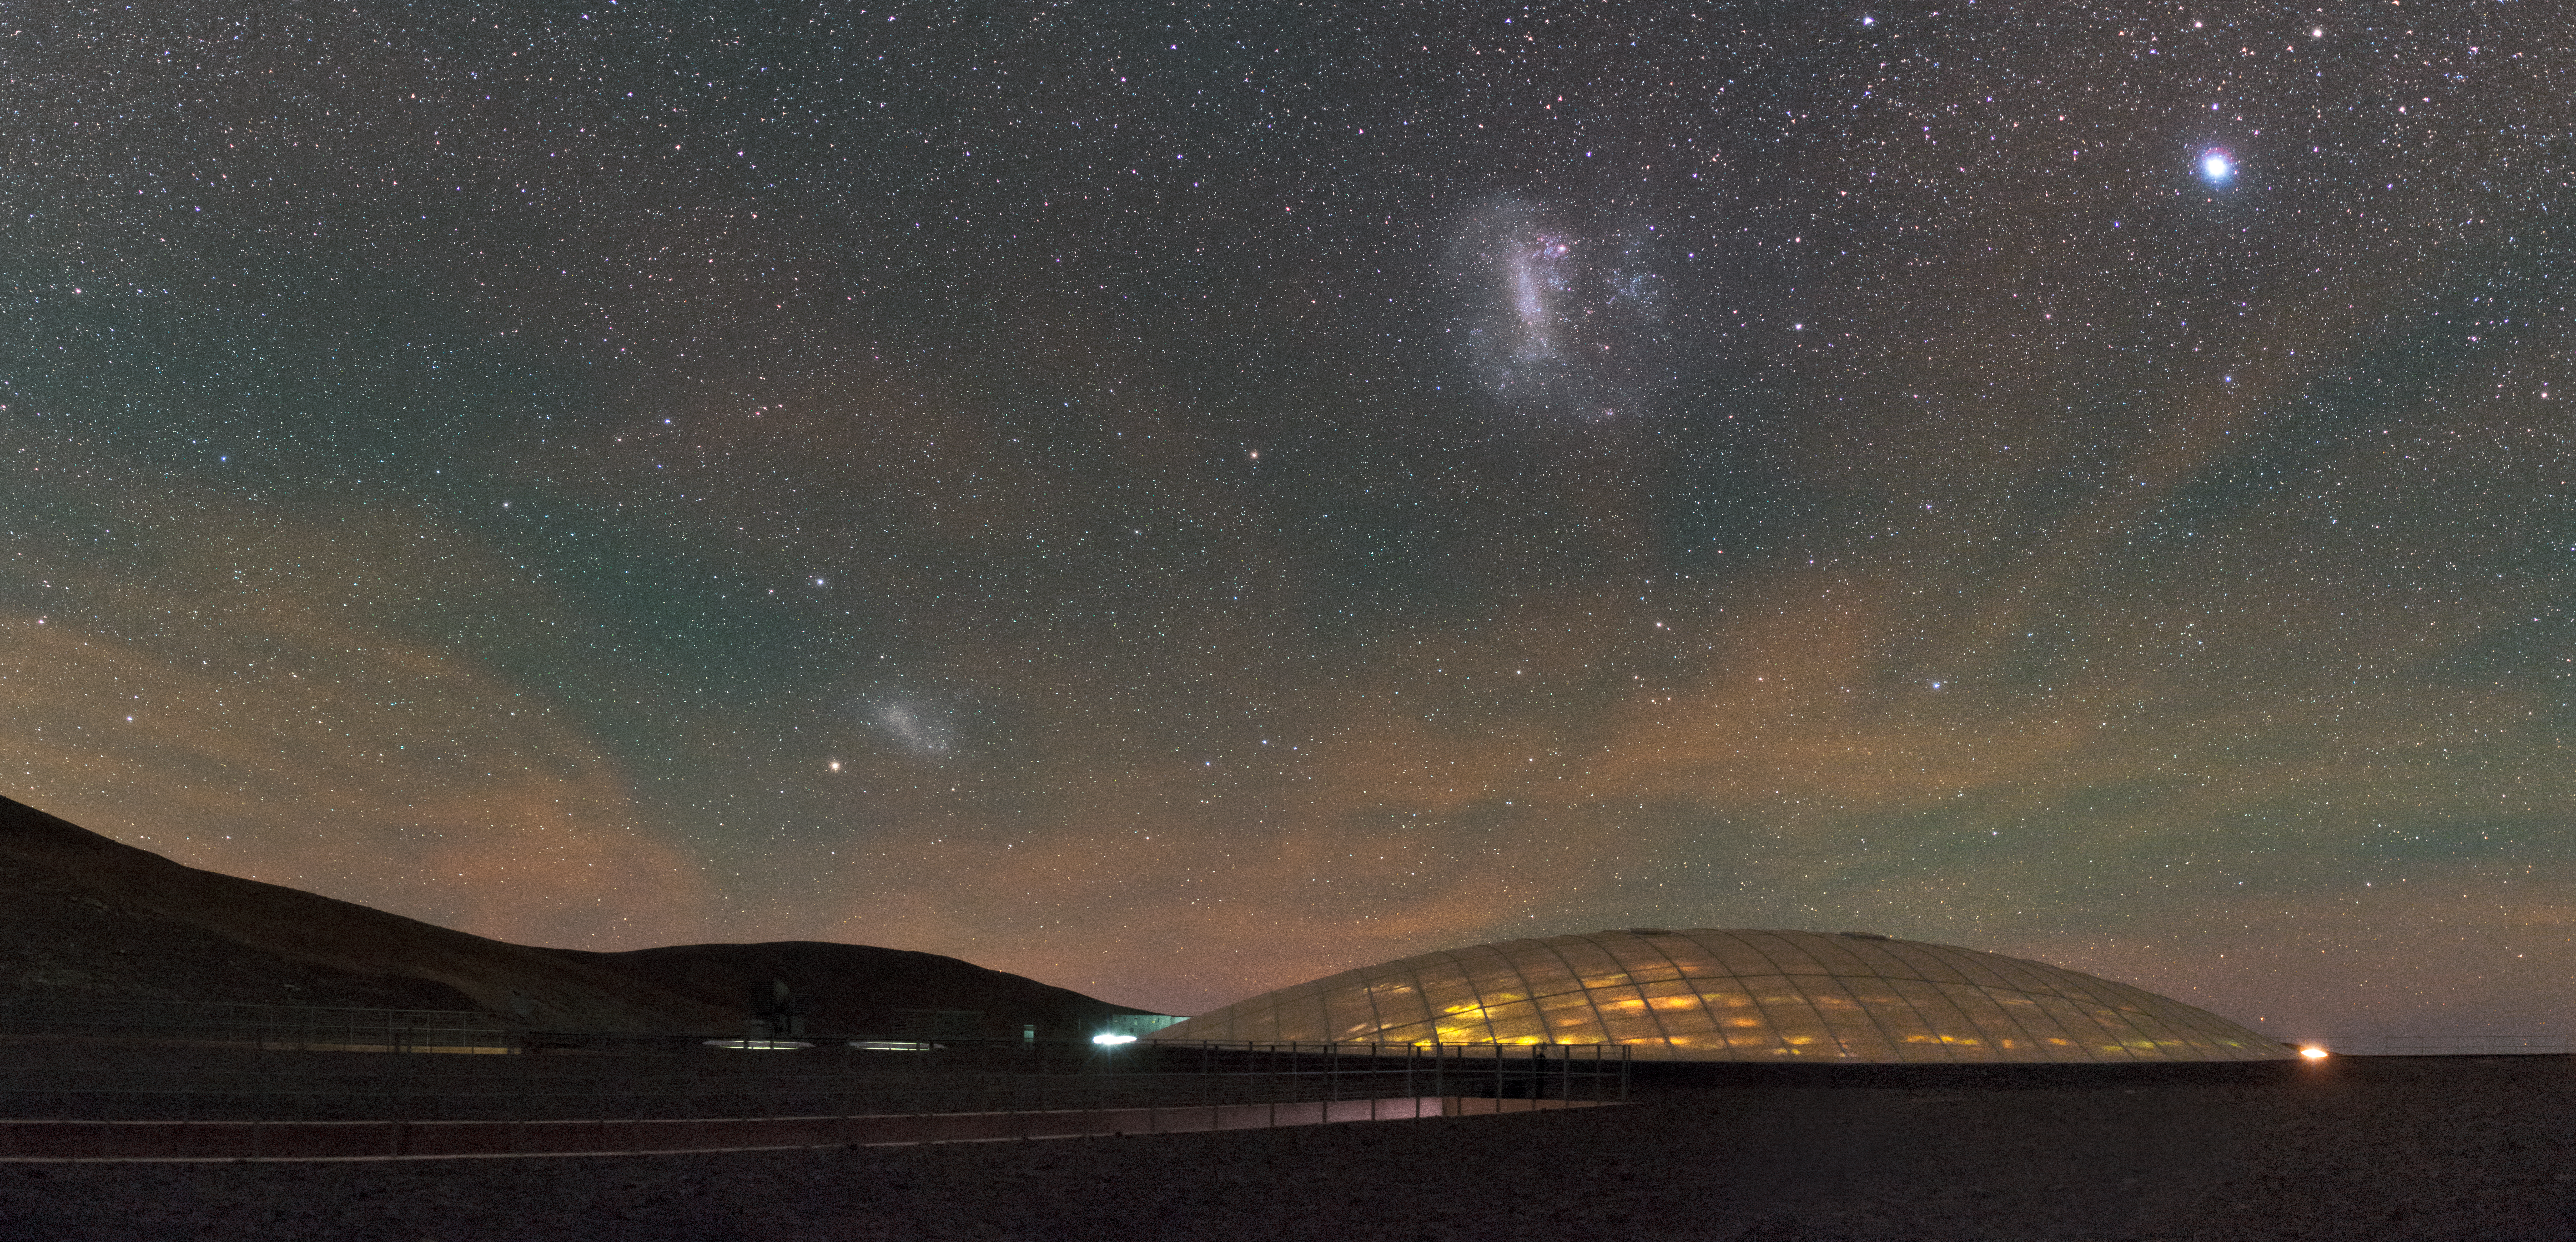

Residencia airglow

Airglow is a natural phenomenon caused by several processes in the upper atmosphere, from the de-ionizing of atoms to cosmic rays. This effect causes a faint glow across the sky seen only on very dark and clear nights. Here the orange airglow is illuminating the Paranal Residencia below, from which two neighbouring galaxies, the Small and Large Magellanic Clouds, are visible.

Credit: ESO/P. Horálek